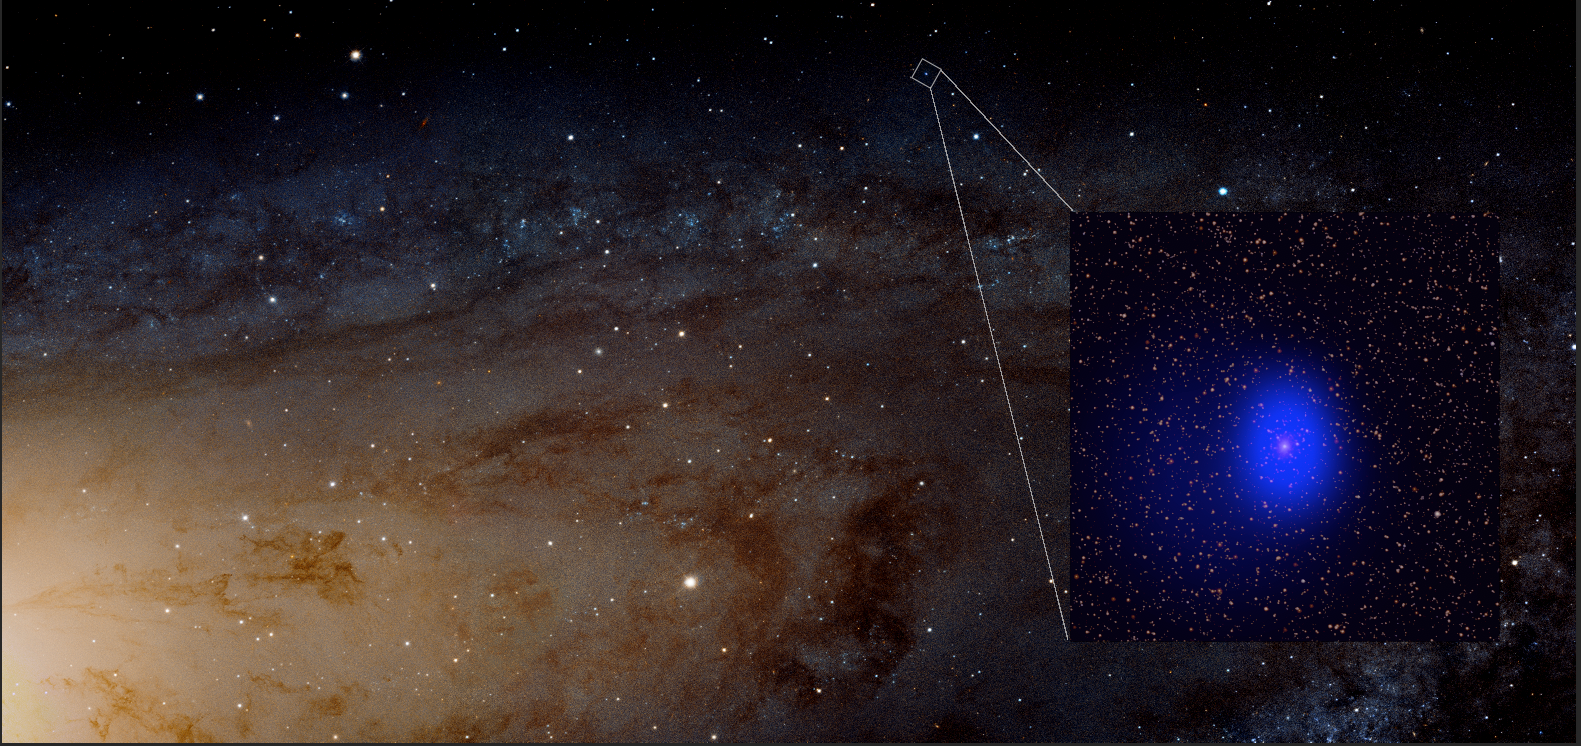

Chandra data of the source known as LGGS J004527.30+413254.3

This graphic shows the Chandra data (blue in inset) of the source known as LGGS J004527.30+413254.3 (J0045+41 for short) in the context of optical images of Andromeda from the Hubble Space Telescope. J0045+41 likely contains a pair of supermassive black holes in close orbit around each other, separated by only a few hundred times the distance between the Earth and the Sun. The estimated total mass of the black holes is about two hundred million times the mass of our Sun.

Credit: X-ray: NASA/CXC/University of Washington/T. Dorn-Wallenstein et. al.Optical: NASA/ESA/J. Dalcanton et. al./R. Gendler.